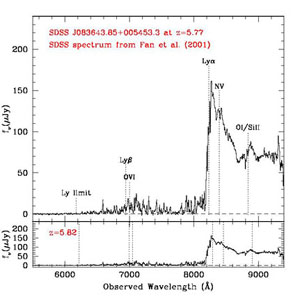

Optical spectrum of the z = 5.77 quasar SDSS J0836+0054

Discovery optical spectrum (from Fan et al. 2001) of the z = 5.77 quasar SDSS J0836+0054

Credit: International Gemini Observatory/NOIRLab/NSF/AURA